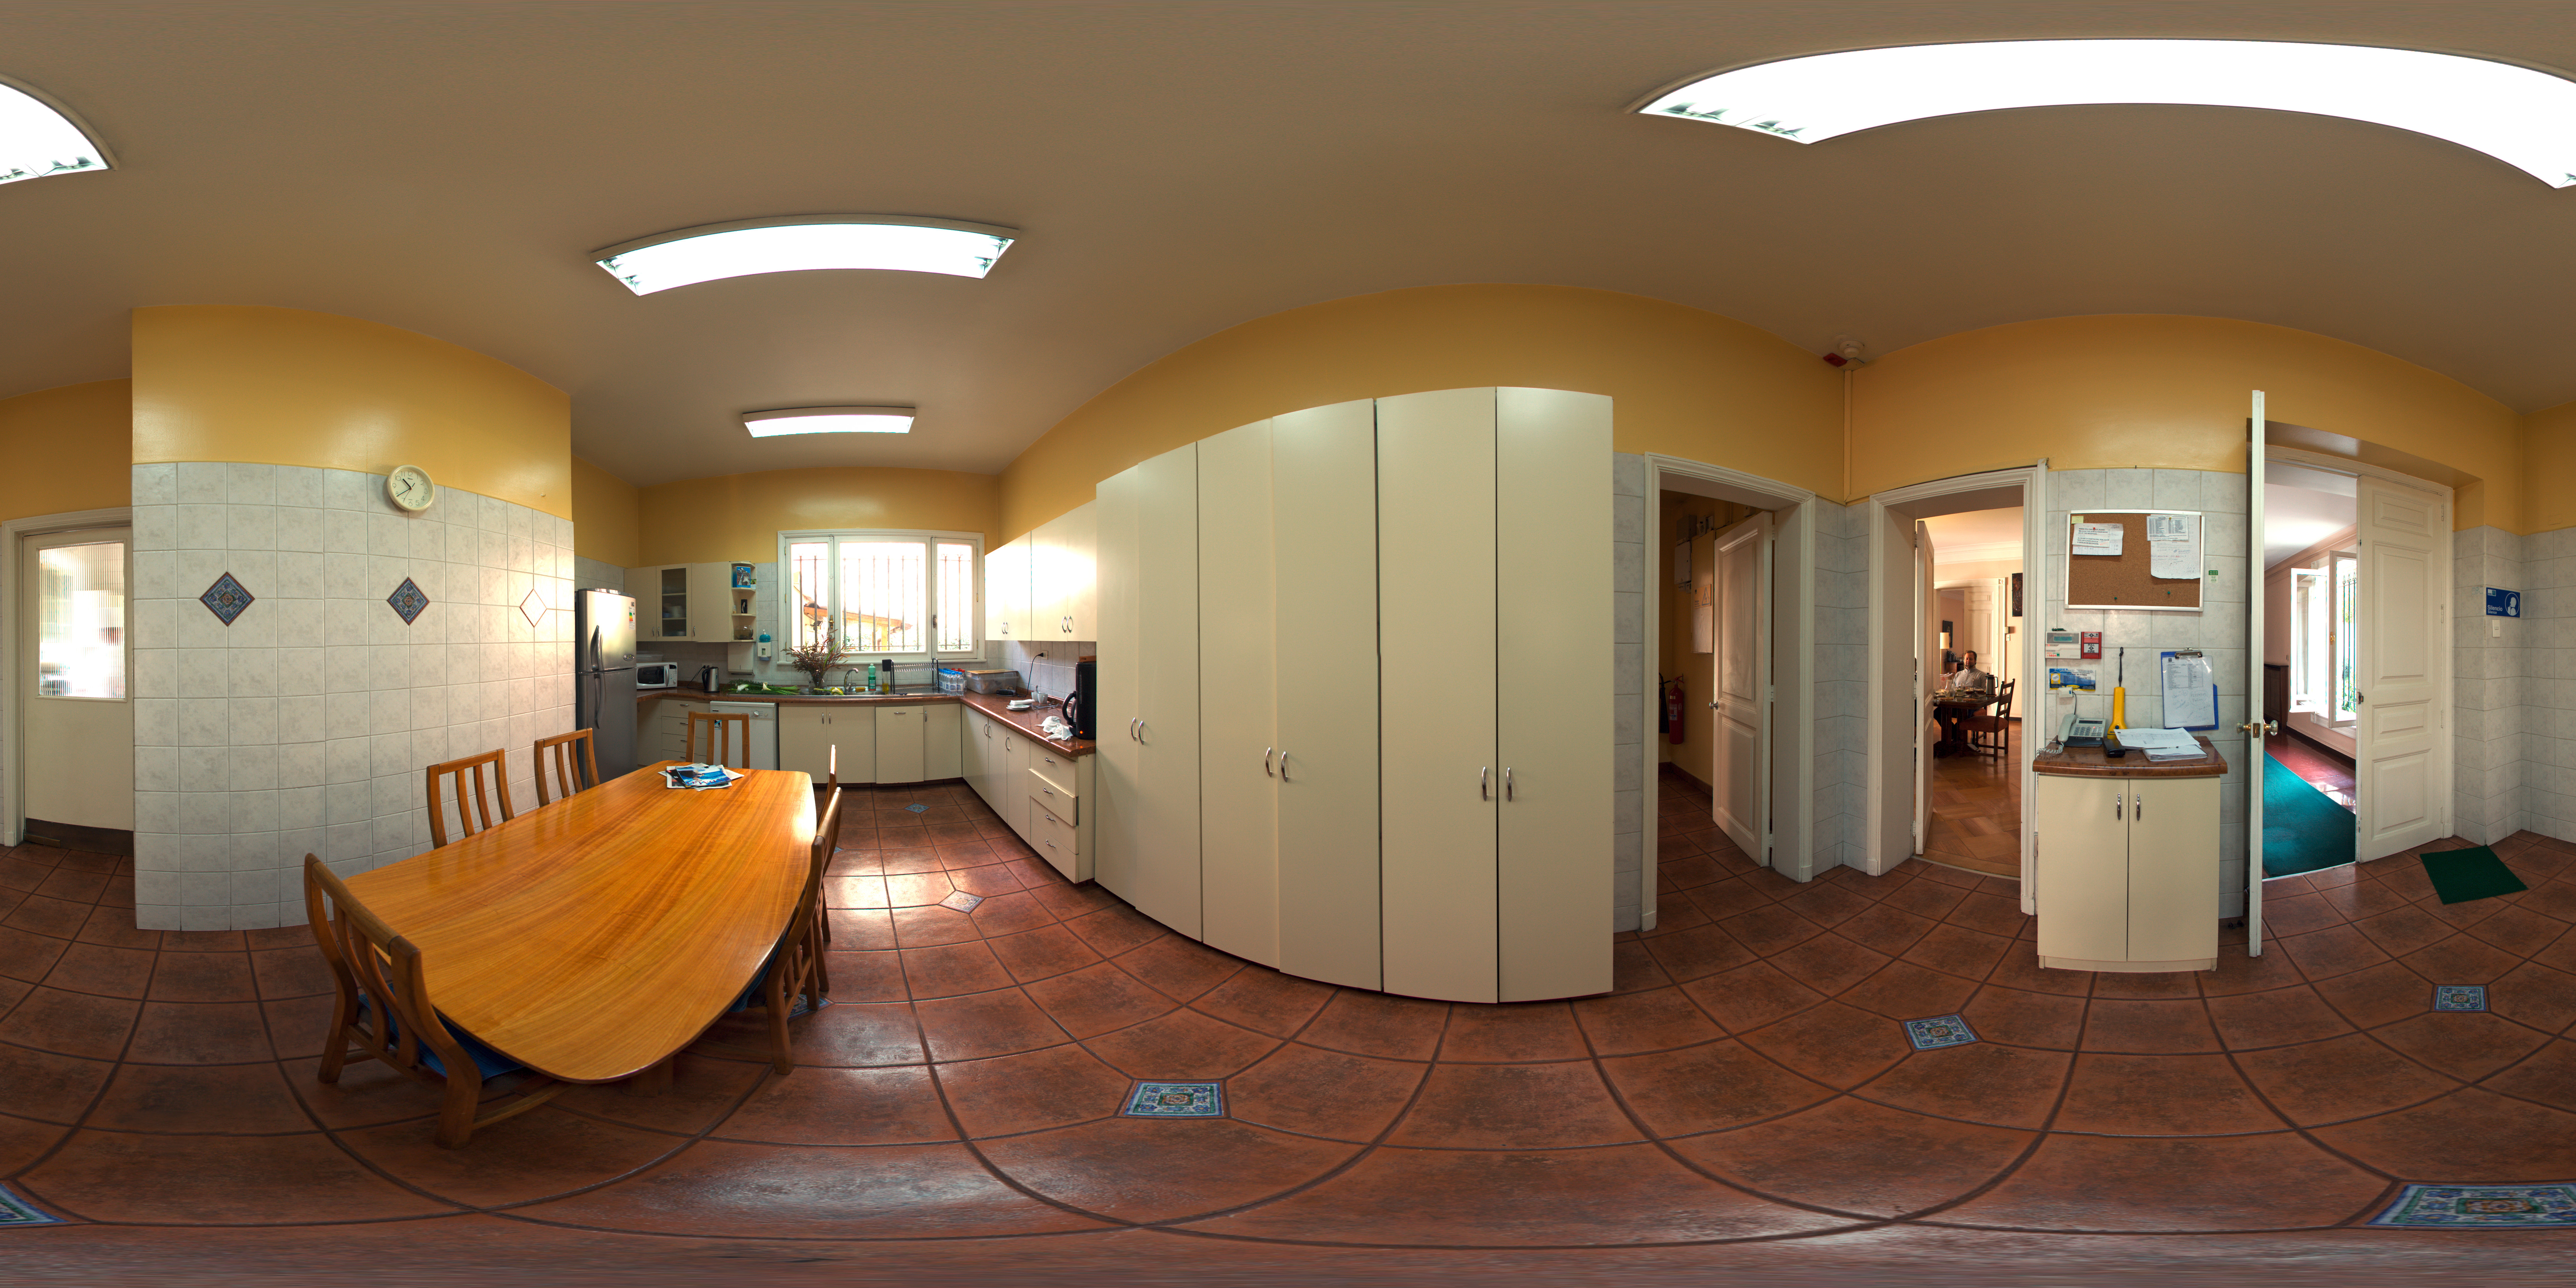

ESO Guesthouse

A 360 degree panorama of the kitchen at the ESO Guesthouse in the Vitacura district of Santiago. The house is the official lodge for visiting astronomers and ESO staff travelling between sites in Europe and Chile.

Credit: ESO